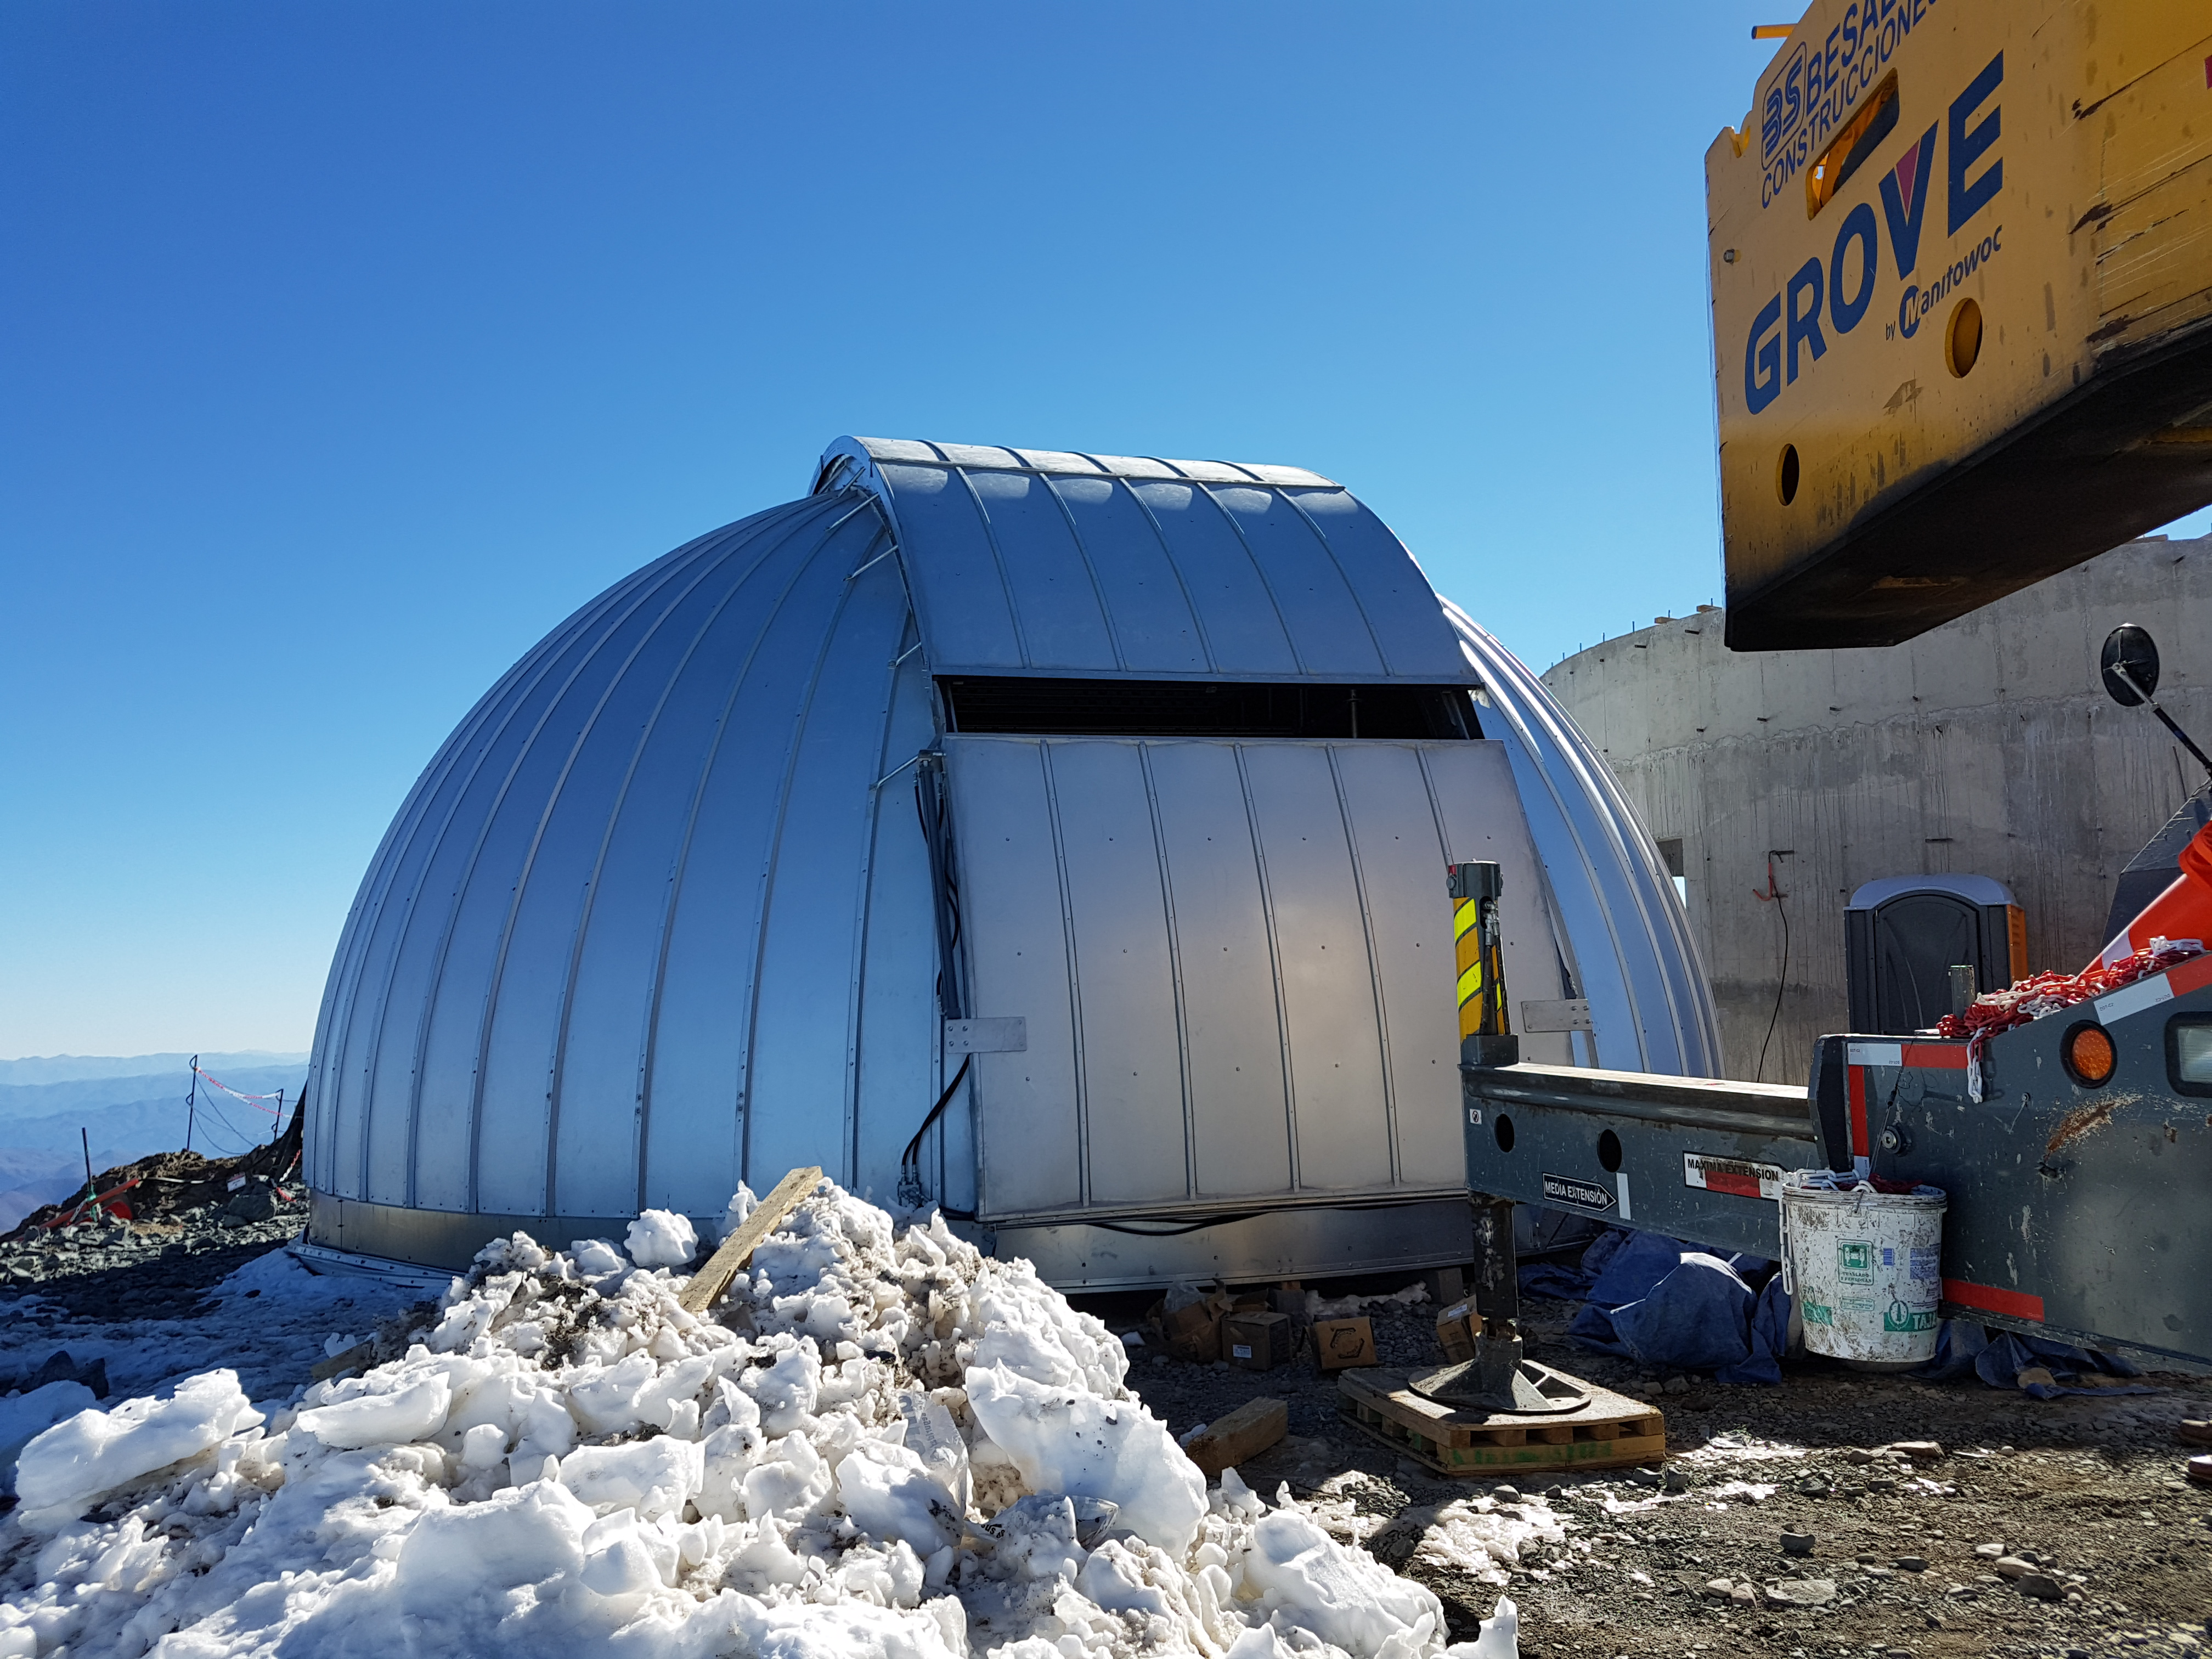

The “Ash” Dome for the Auxiliary Telescope waiting to be lifted.

The “Ash” Dome for the Auxiliary Telescope waiting to be lifted.

Credit: Rubin Observatory/NSF/AURA